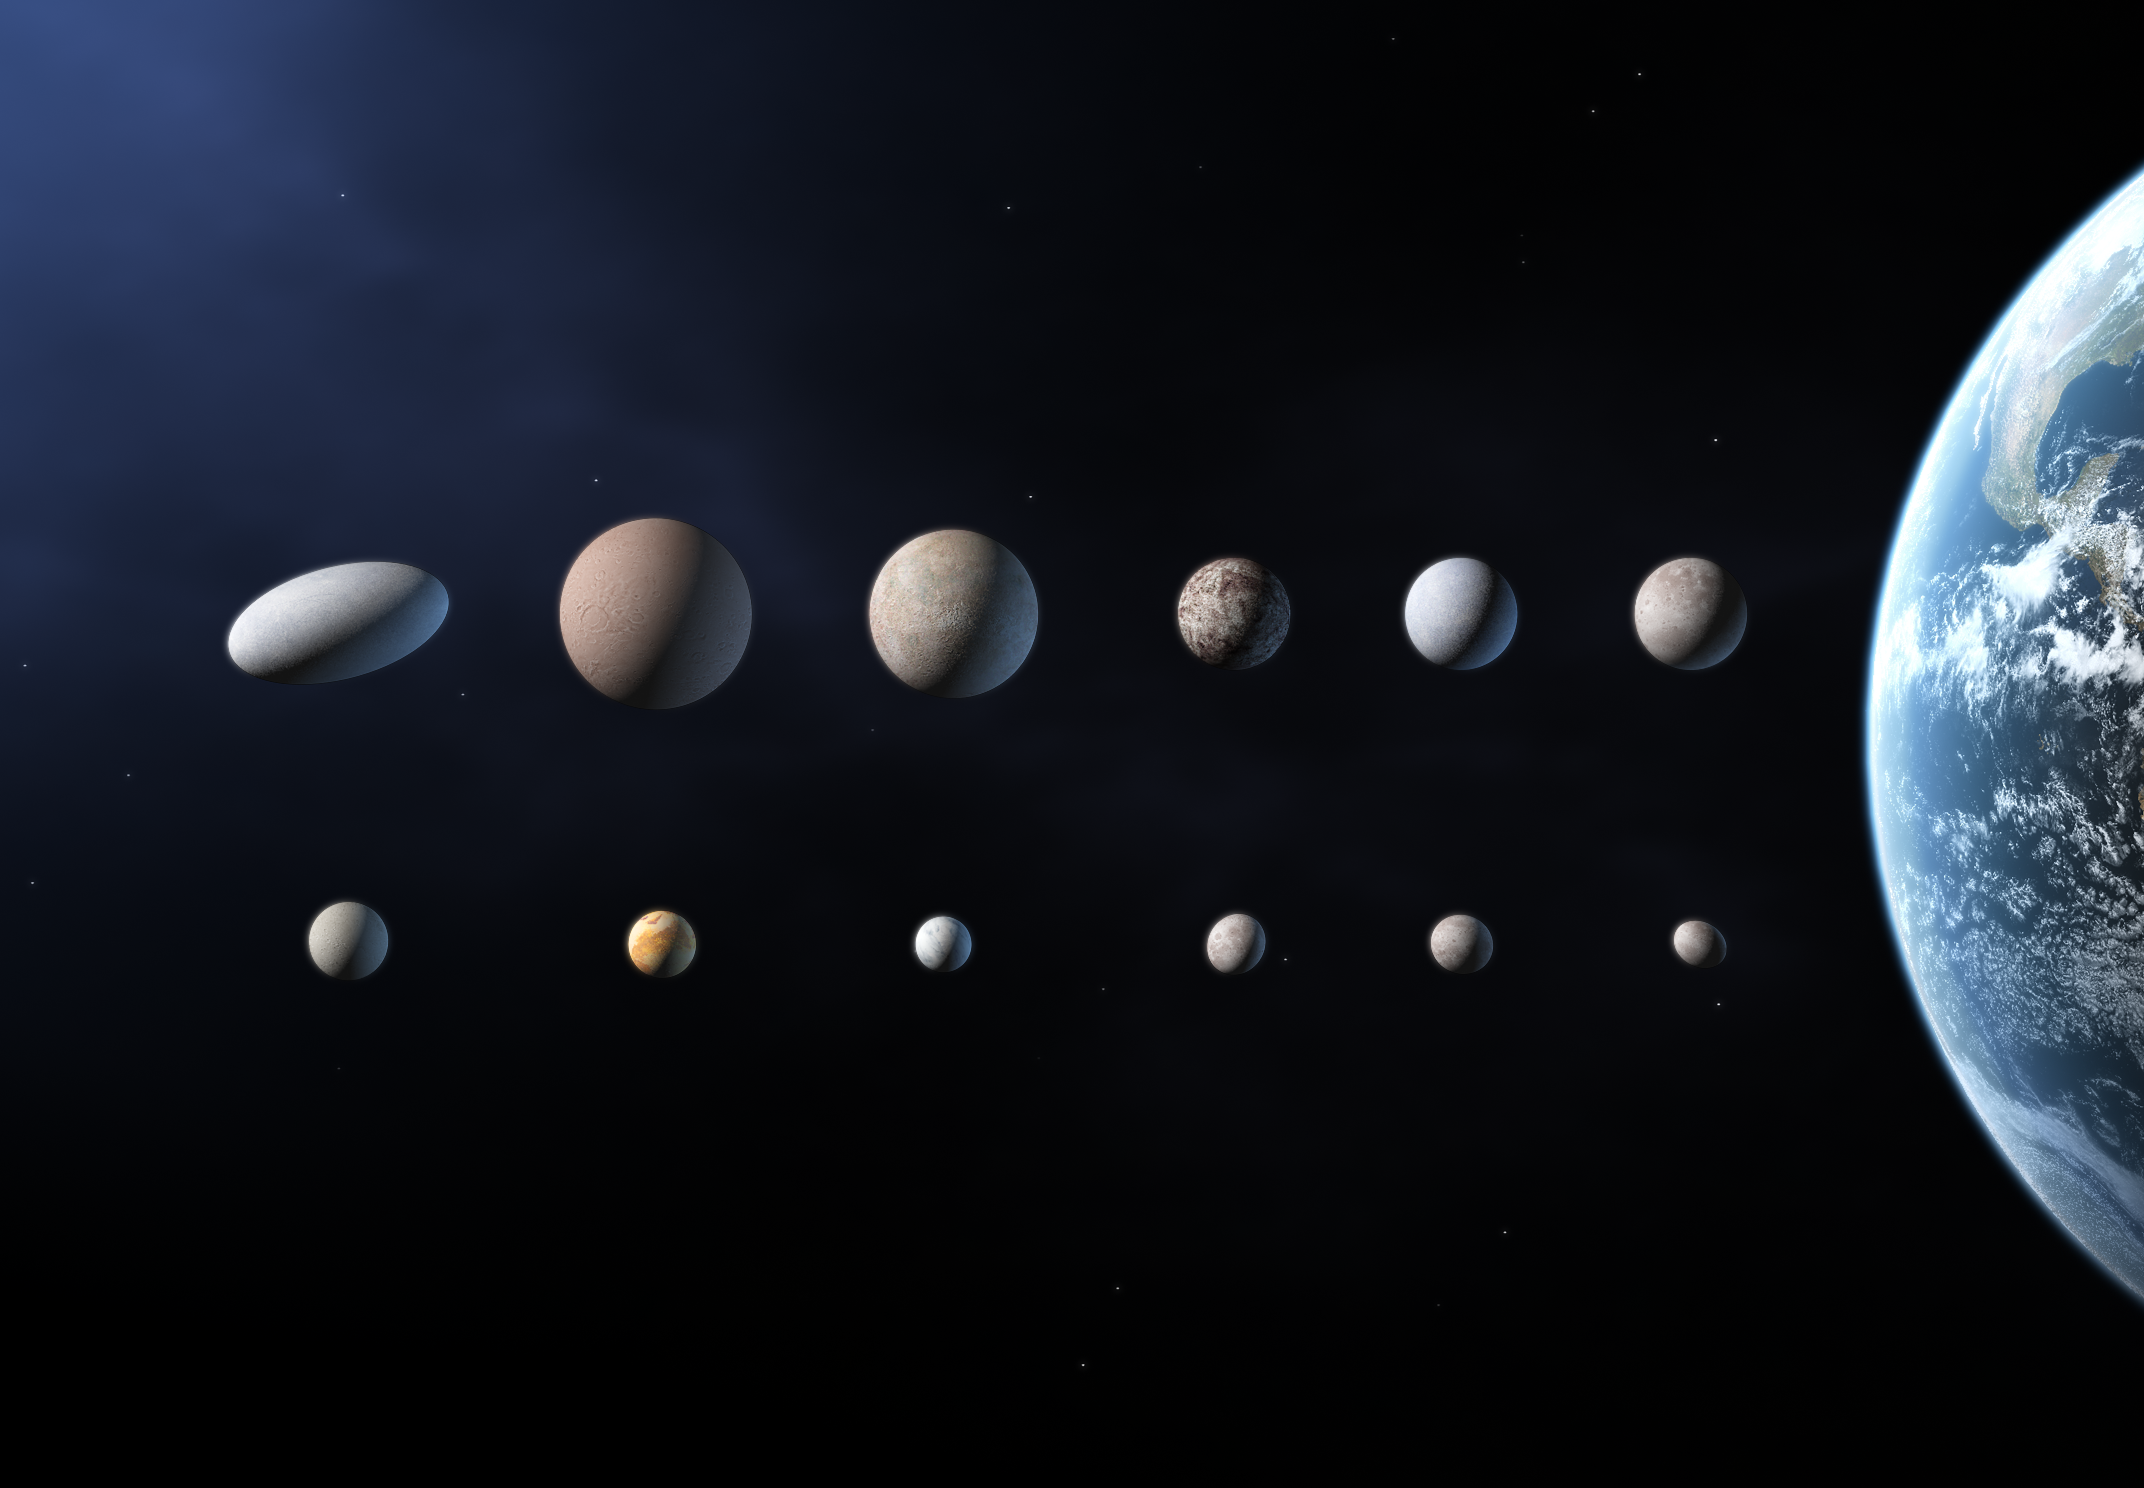

Planet candidates in the Solar System [unannotated]

As iau0601c but without annotations.

Credit: The International Astronomical Union/Martin Kornmesser